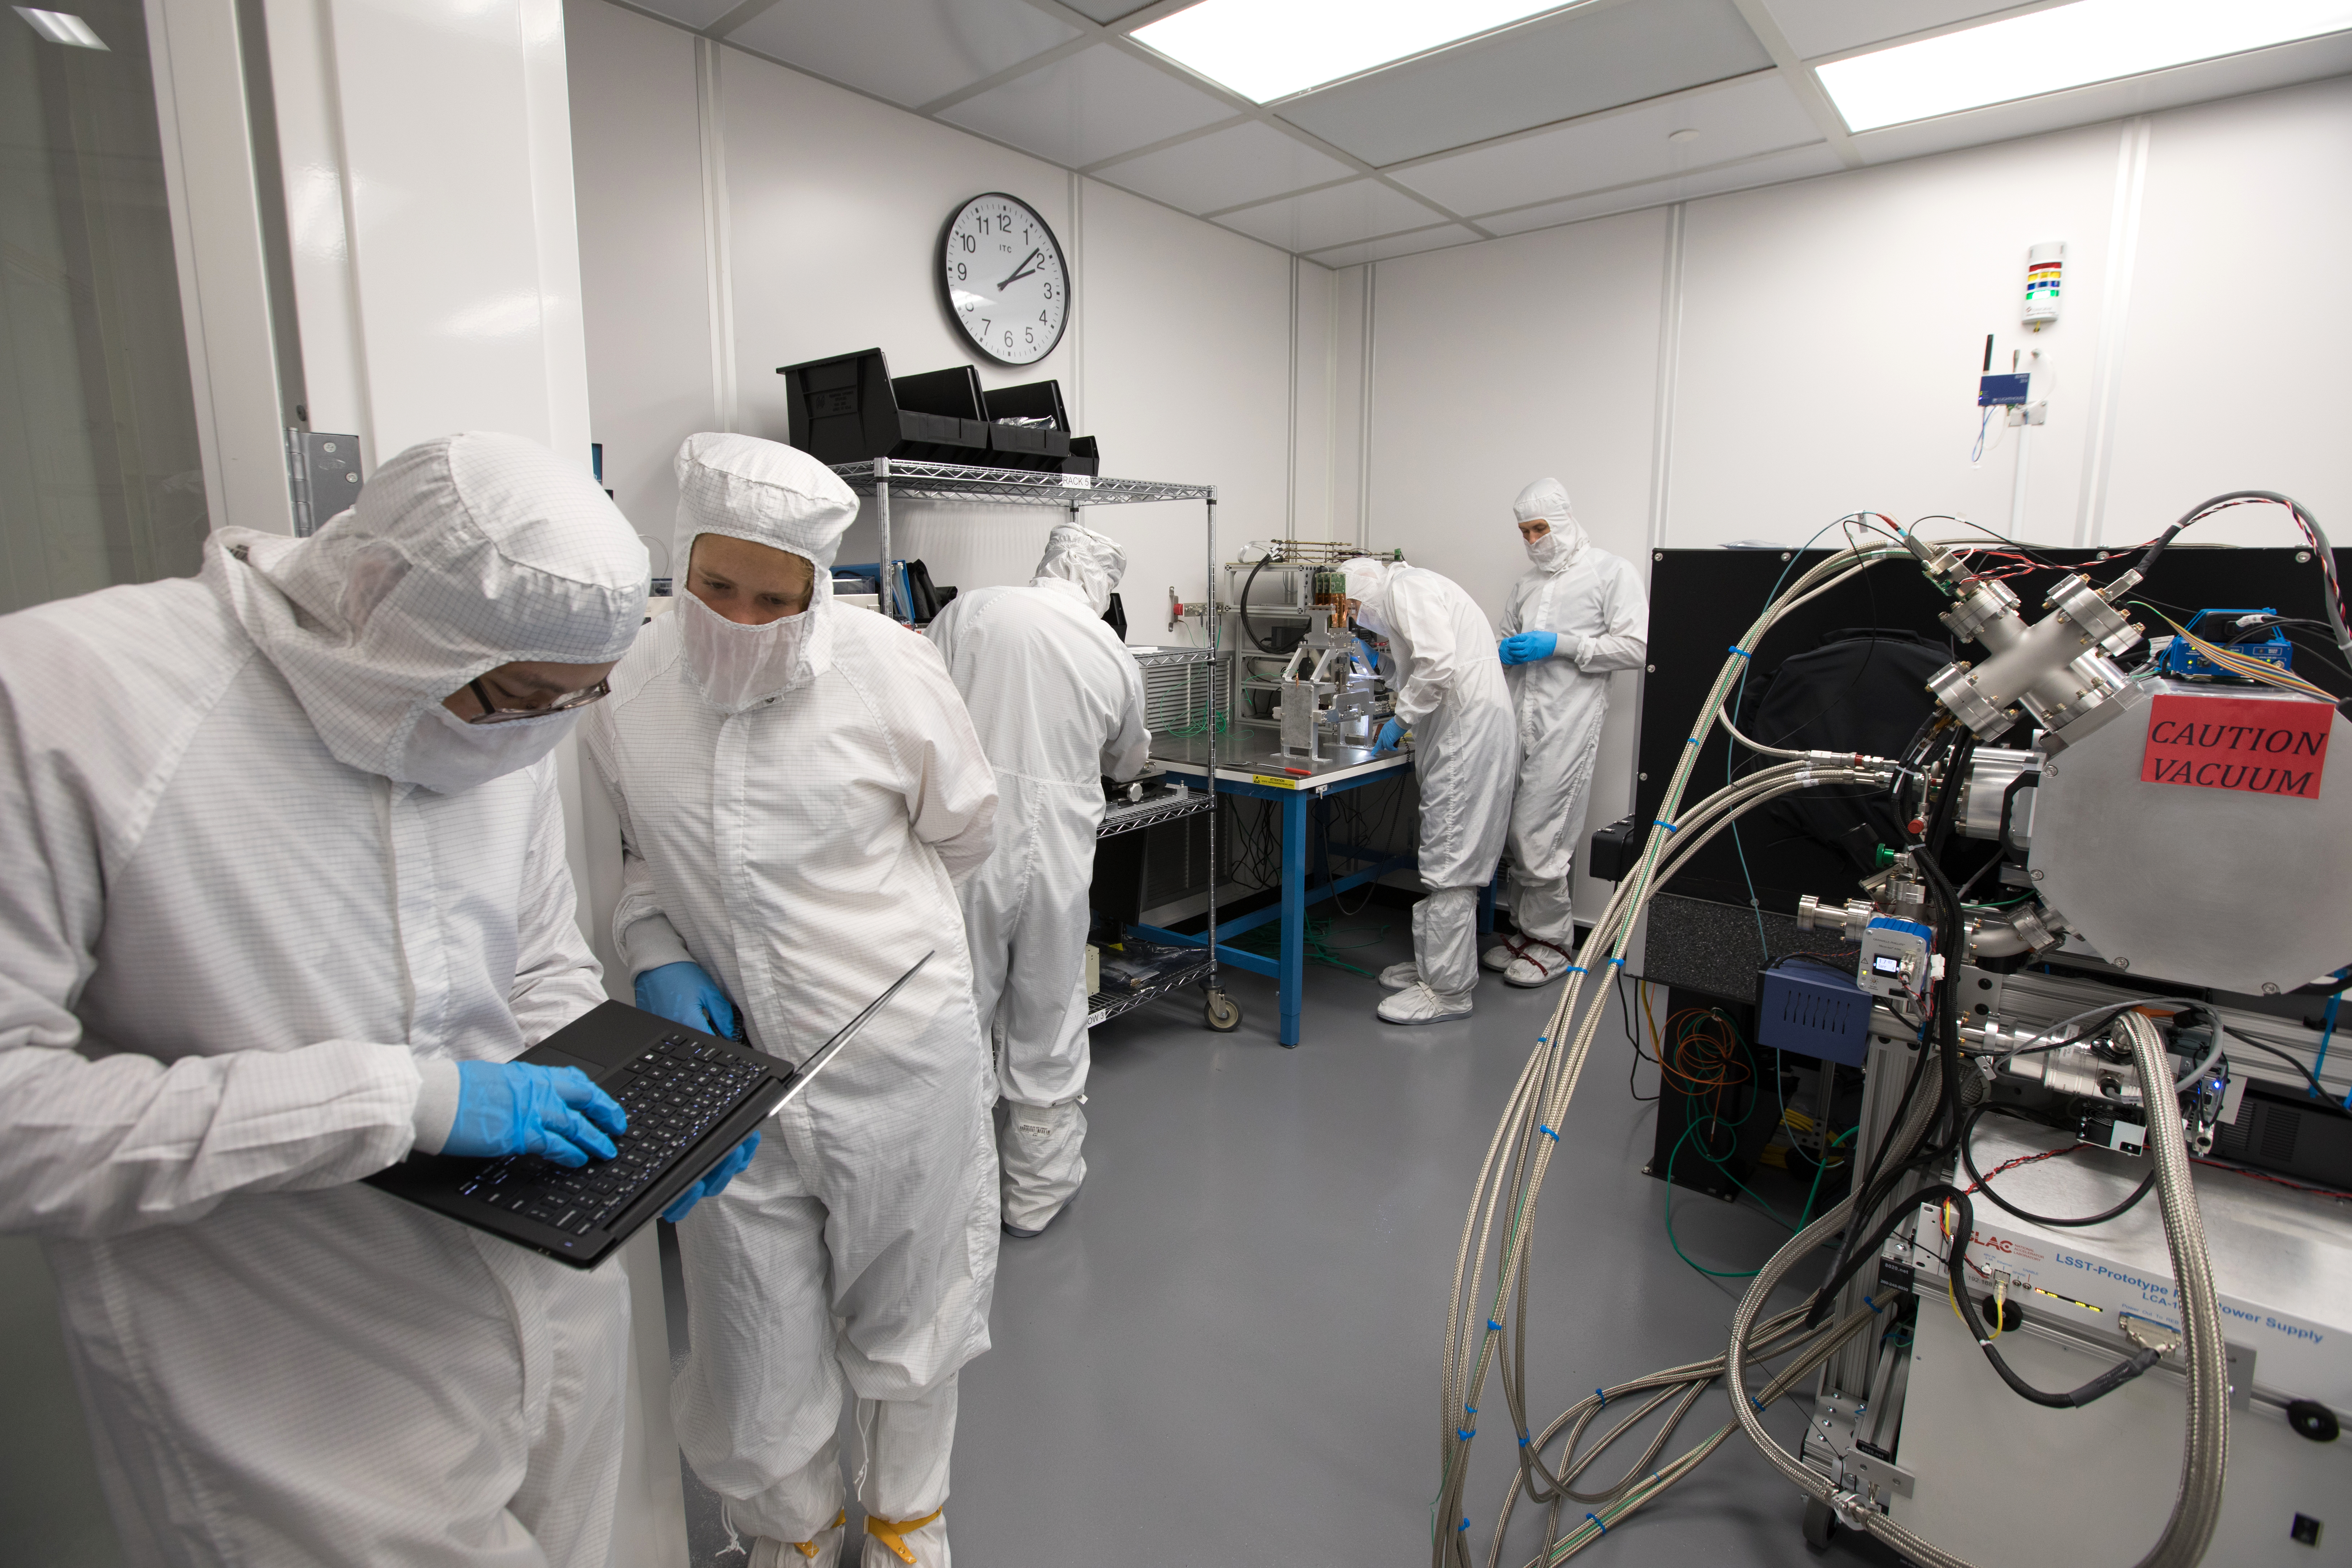

LSST Camera's First Sensor Array Arrives

Vera C. Rubin Observatory is currently under construction in Chile. The U.S. Department of Energy’s SLAC National Accelerator Laboratory is leading the construction of its Legacy Survey of Space and Time (LSST) camera – the largest digital camera ever built for astronomy.

Major milestone: The first of 21 "science rafts" for the 3.2-gigapixel LSST camera from Brookhaven National Lab. The rafts are arrays of nine imaging sensors, or CCDs, each with 4K-by-4K pixels. The LSST camera will be the largest digital camera ever built for astronomy. It will provide researchers with the widest, deepest and fastest views of the night sky for unprecedented studies of the Milky Way, the solar system, dark matter, dark energy, and much more. SLAC is assembling and testing the camera from parts built by a large collaboration of labs and universities.

LSST is funded by the National Science Foundation (NSF), the Department of Energy (DOE) Office of Science, and private funding raised by the LSST Corporation. For more information, visit: lsst.slac.stanford.edu/.

Credit: Dawn Harmer/SLAC National Accelerator Laboratory